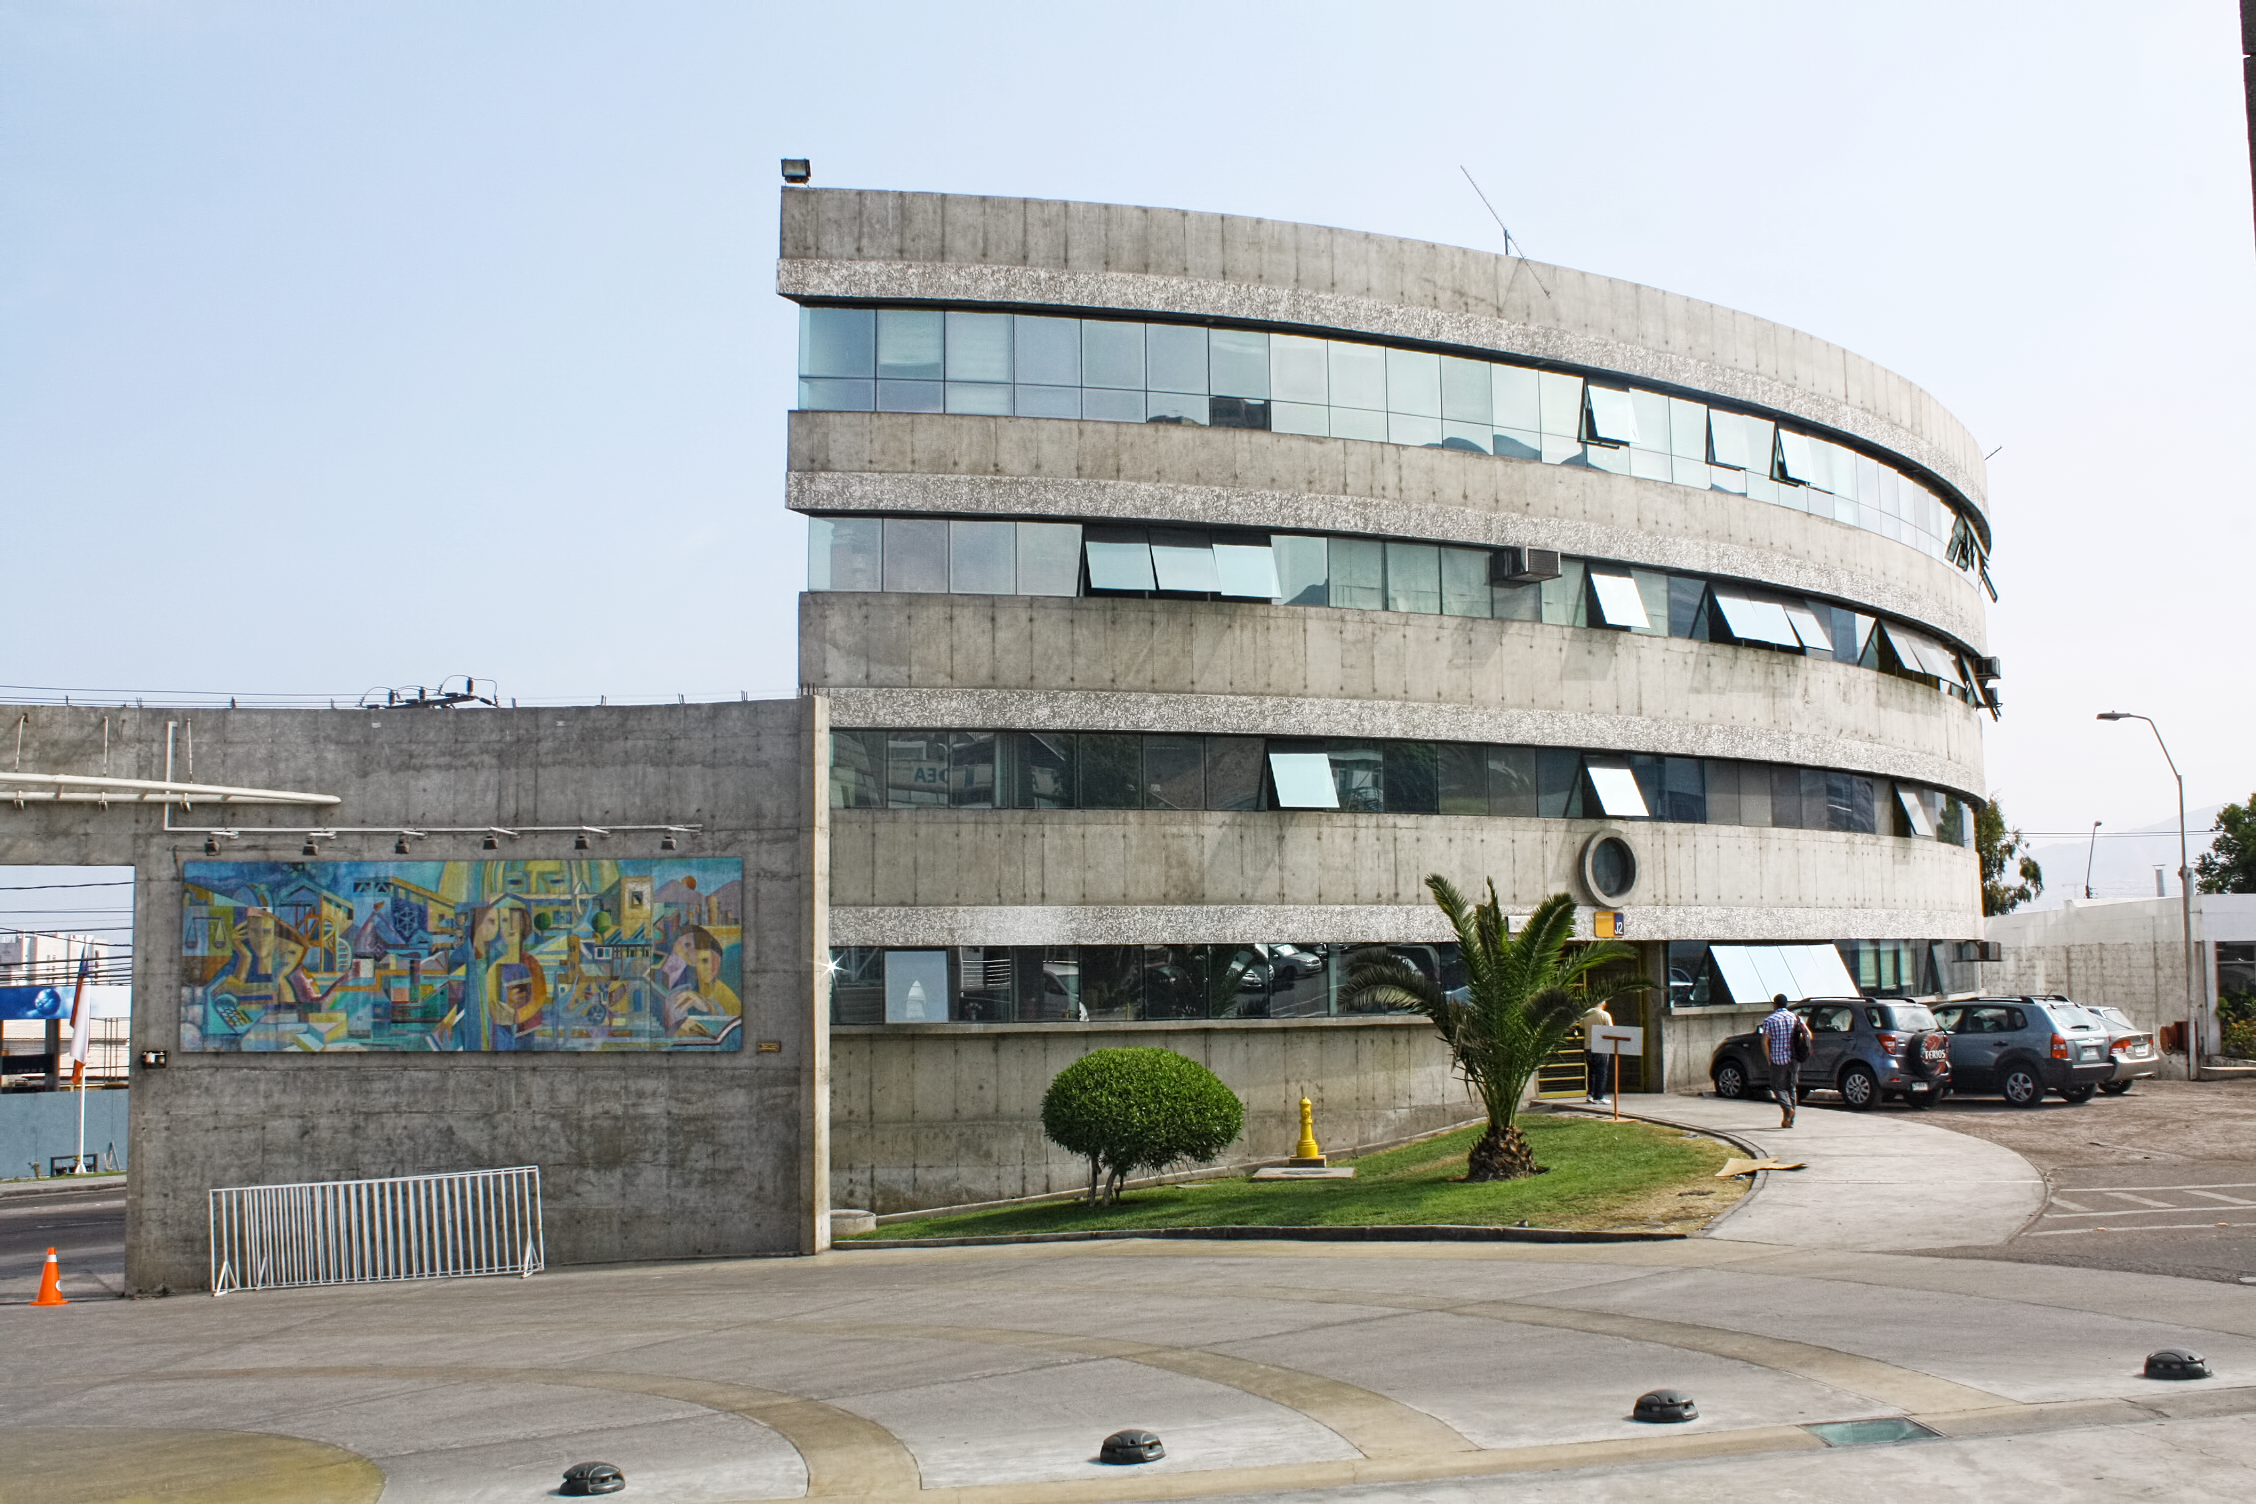

El auditorio de Física de la Universidad Católica del Norte (UCN), sede Antofagasta

La charla de Daniela Barría será el 7 diciembre, a las 20 horas, en el auditorio de Física de la UCN. La charla no tiene costo alguno y es abierta a todo público.

Credit: UCN